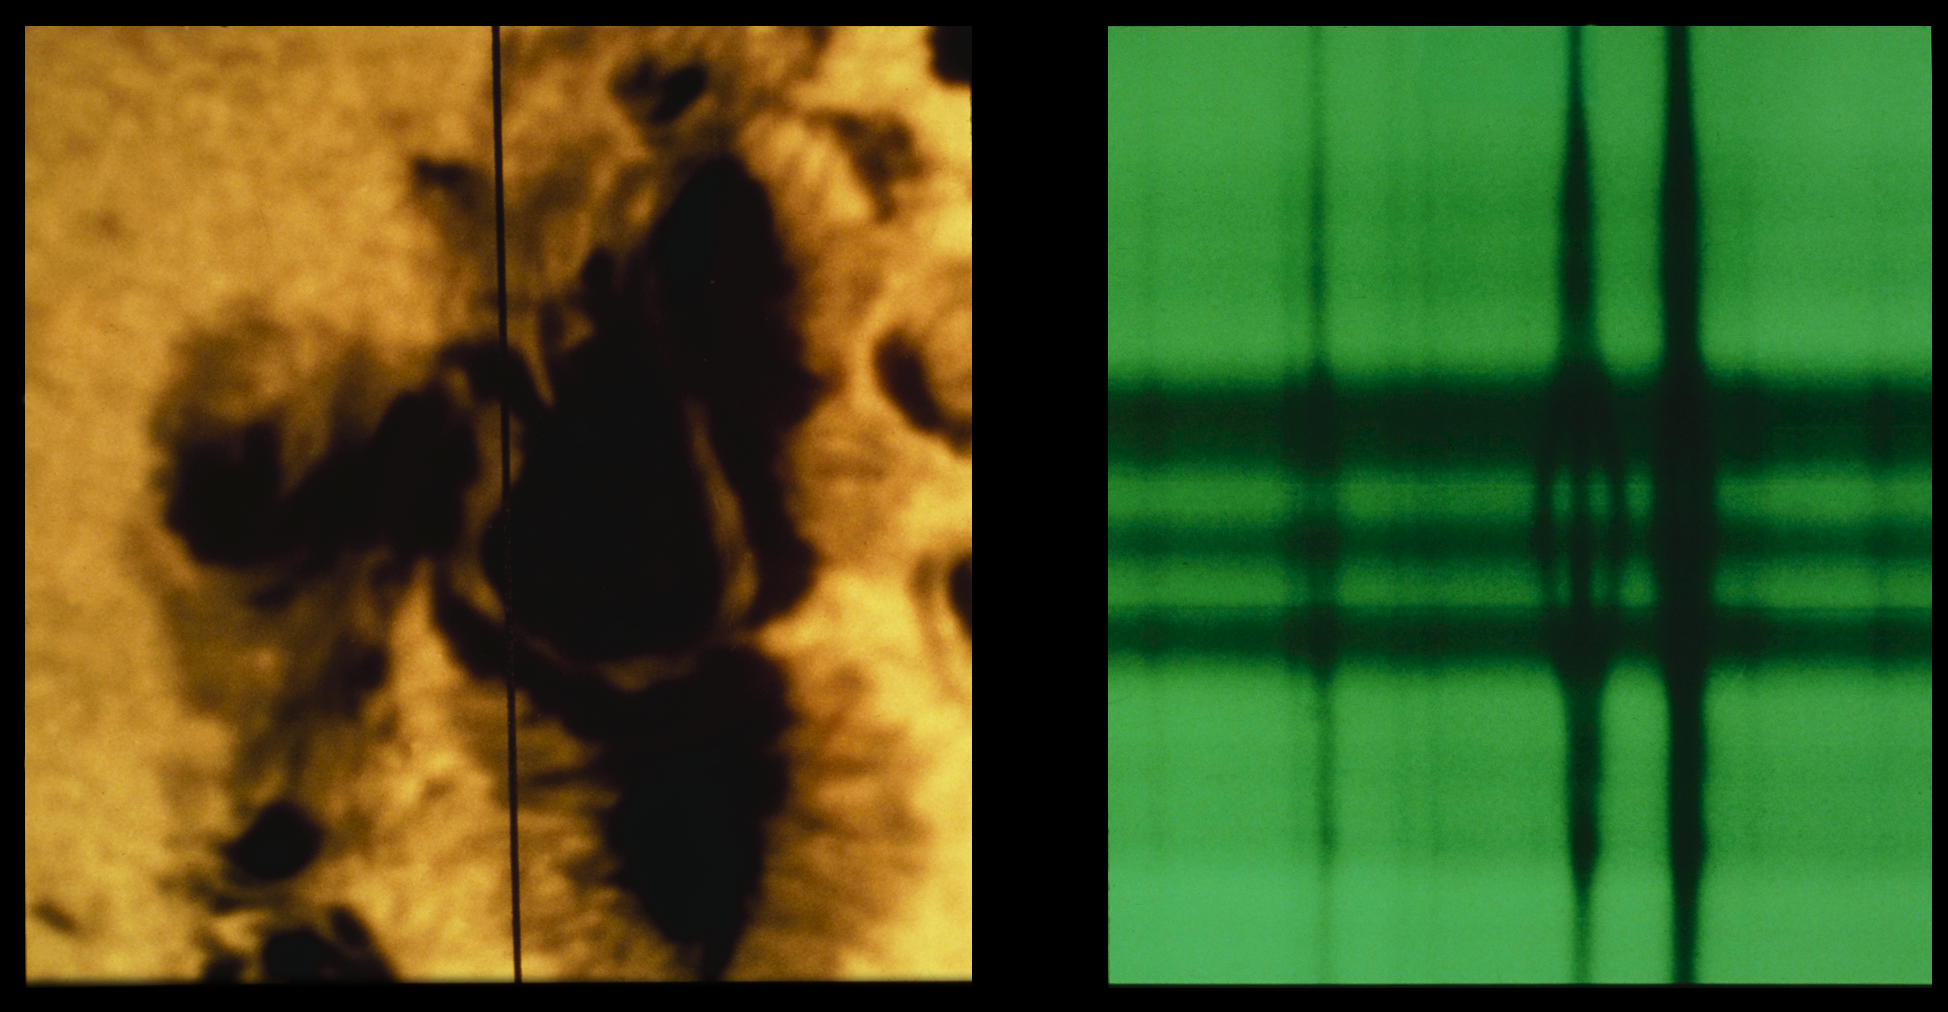

Sunspot with spectrum

A complex sunspot picture, taken at 15:30 hours UT on 4th July 1974. The vertical black line on the white light image (left) indicates the location of the slit for the spectrograph which took the spectrum, shown on the right. The division of one spectral line into three parts is a clear demonstration of the Zeeman effect. In fact, the Zeeman splitting of this line, at 5250.2 Angstroms and coming from the element iron, indicates a record field strength of 4130 Gauss. The white light photo shows a sinuous light bridge which divides the spot's umbra into different magnetic polarities. Twenty minutes before this picture was taken, a major 2B white light flare occurred. This picture was taken at the McMath-Pierce Solar Facility on Kitt Peak.

Credit: NSO/AURA/NSF